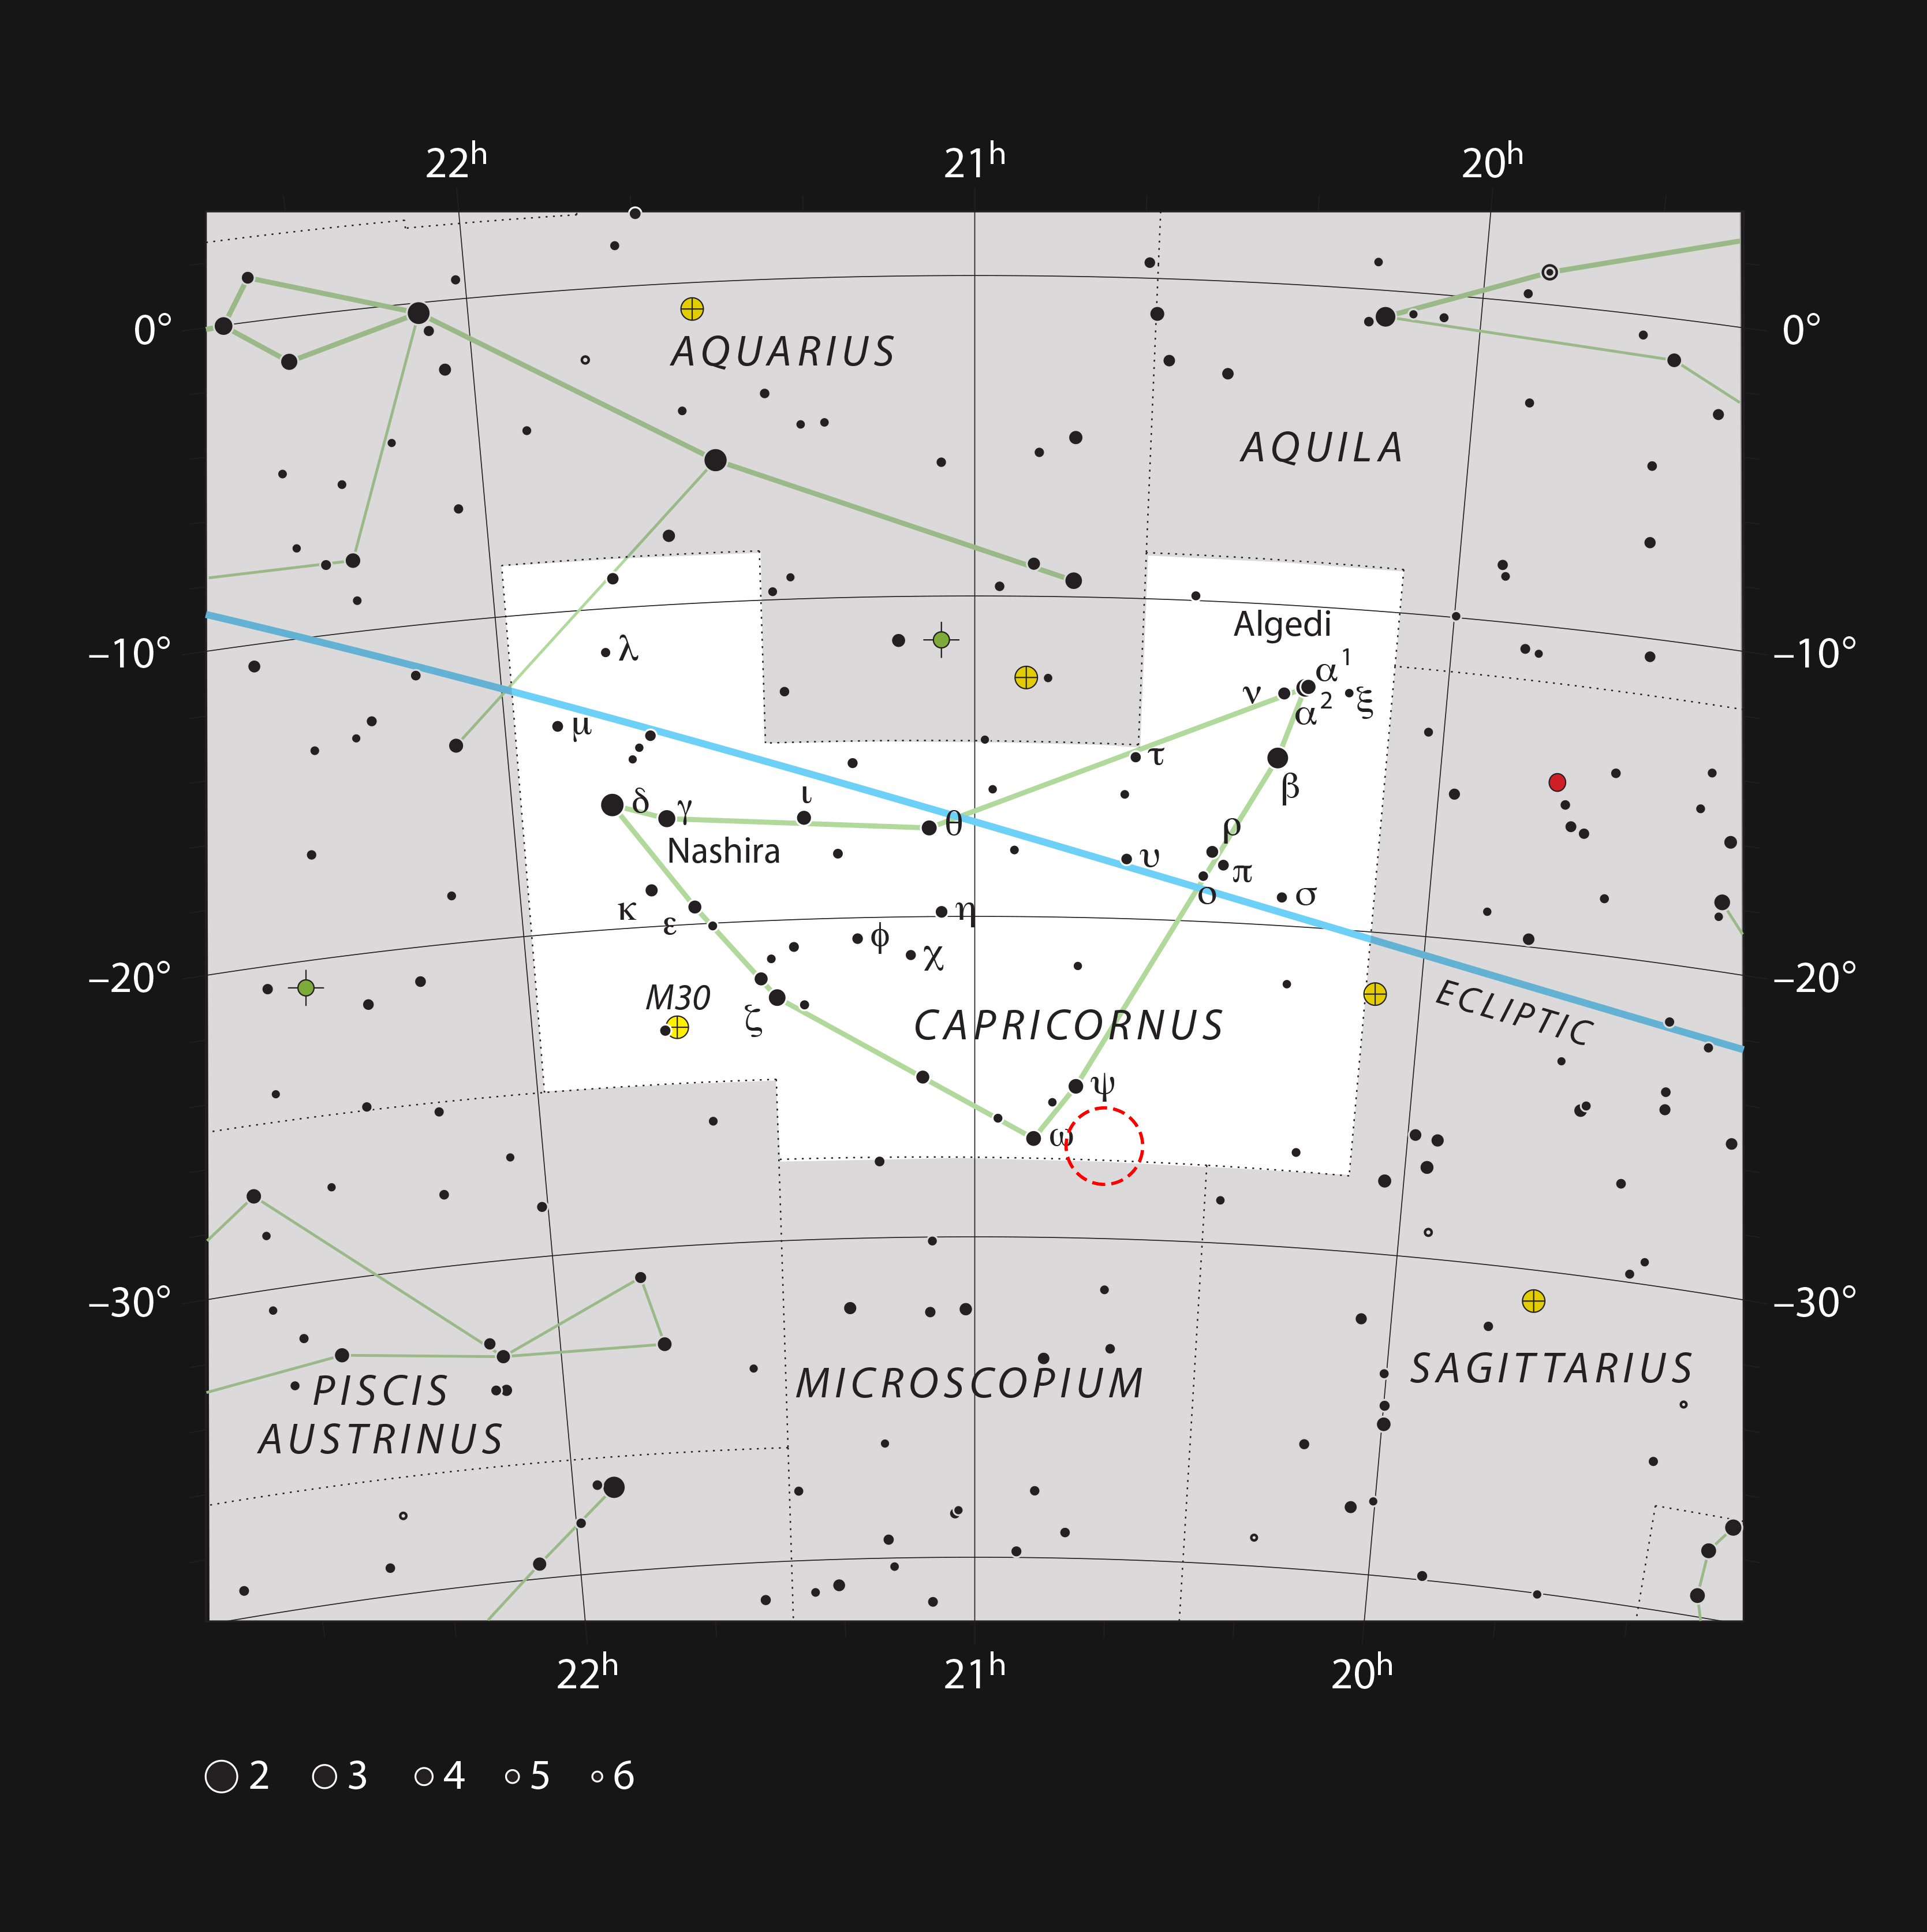

The Solar Twin HIP 102152 in the constellation of Capricornus

This chart shows the location of the remarkable Solar Twin star HIP 102152 in the constellation of Capricornus (The Sea Goat). Most of the stars visible to the unaided eye on a dark clear night are shown and the position of the star is shown with a red circle. HIP 102152 is the oldest Solar Twin ever found. It is too faint to see with the unaided eye but can easily be picked up with a small telescope.

Credit: ESO/IAU/Sky and Telescope